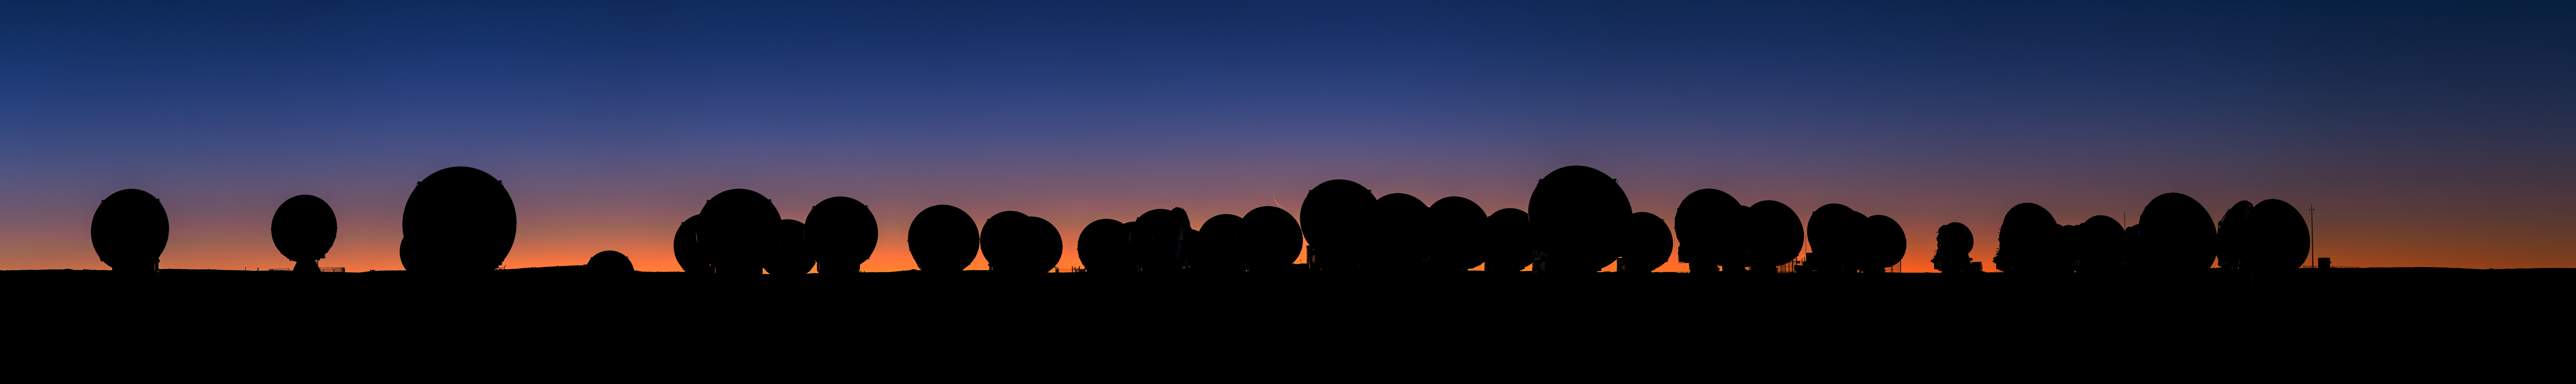

ALMA sunset panorama

A panorama of ALMA at sunset. In the centre, the Moon can be seen. This image was taken during the ESO Ultra HD Expedition.

Credit: ESO/B. Tafreshi (twanight.org)